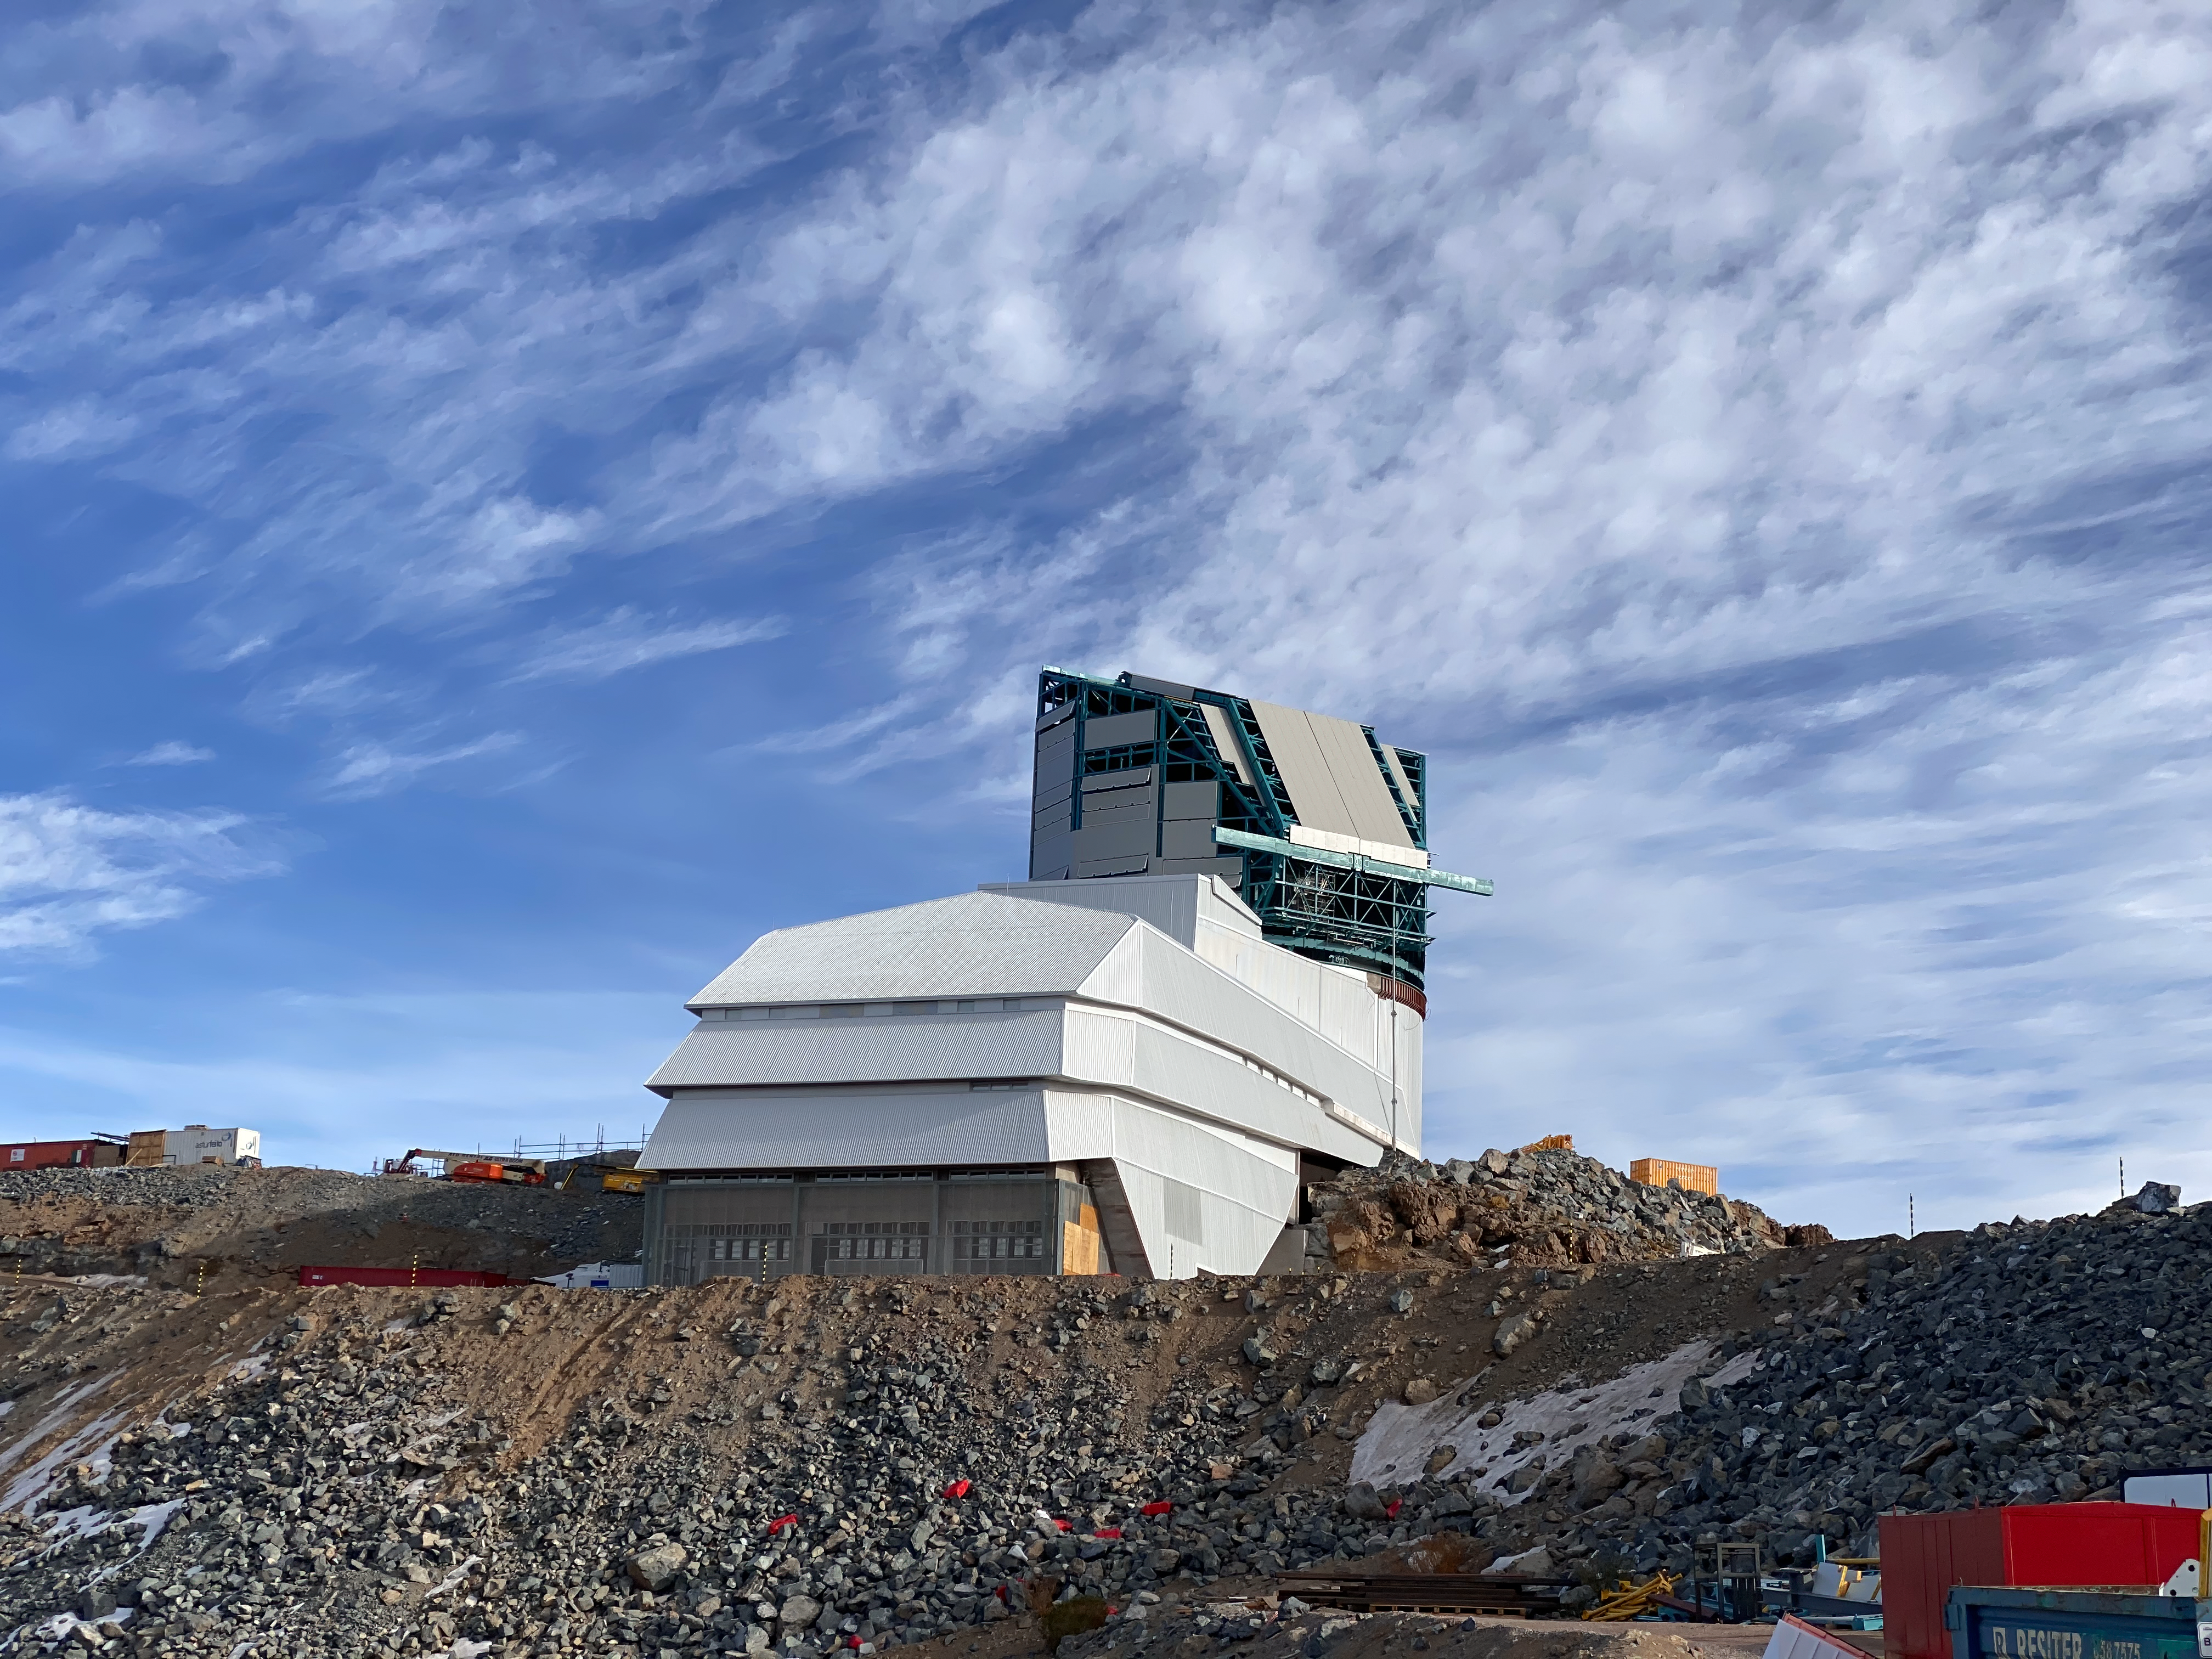

Rubin inspection trip on 11 August 2020

A mandatory quarantine was declared in the La Serena/Coquimbo region starting 29 July 2020. An end date was not announced, but the order will be reviewed weekly. The quarantine affects Rubin activities on the summit; although Rubin staff still has permission to perform equipment and facility inspections, we are limited to one visit per week, with a small team. Additional work that was planned, such as IT and electrical work, will be postponed until the quarantine order is lifted. This photo is from an inspection trip on 11 August 2020.

Credit: Rubin Obs/NSF/AURA